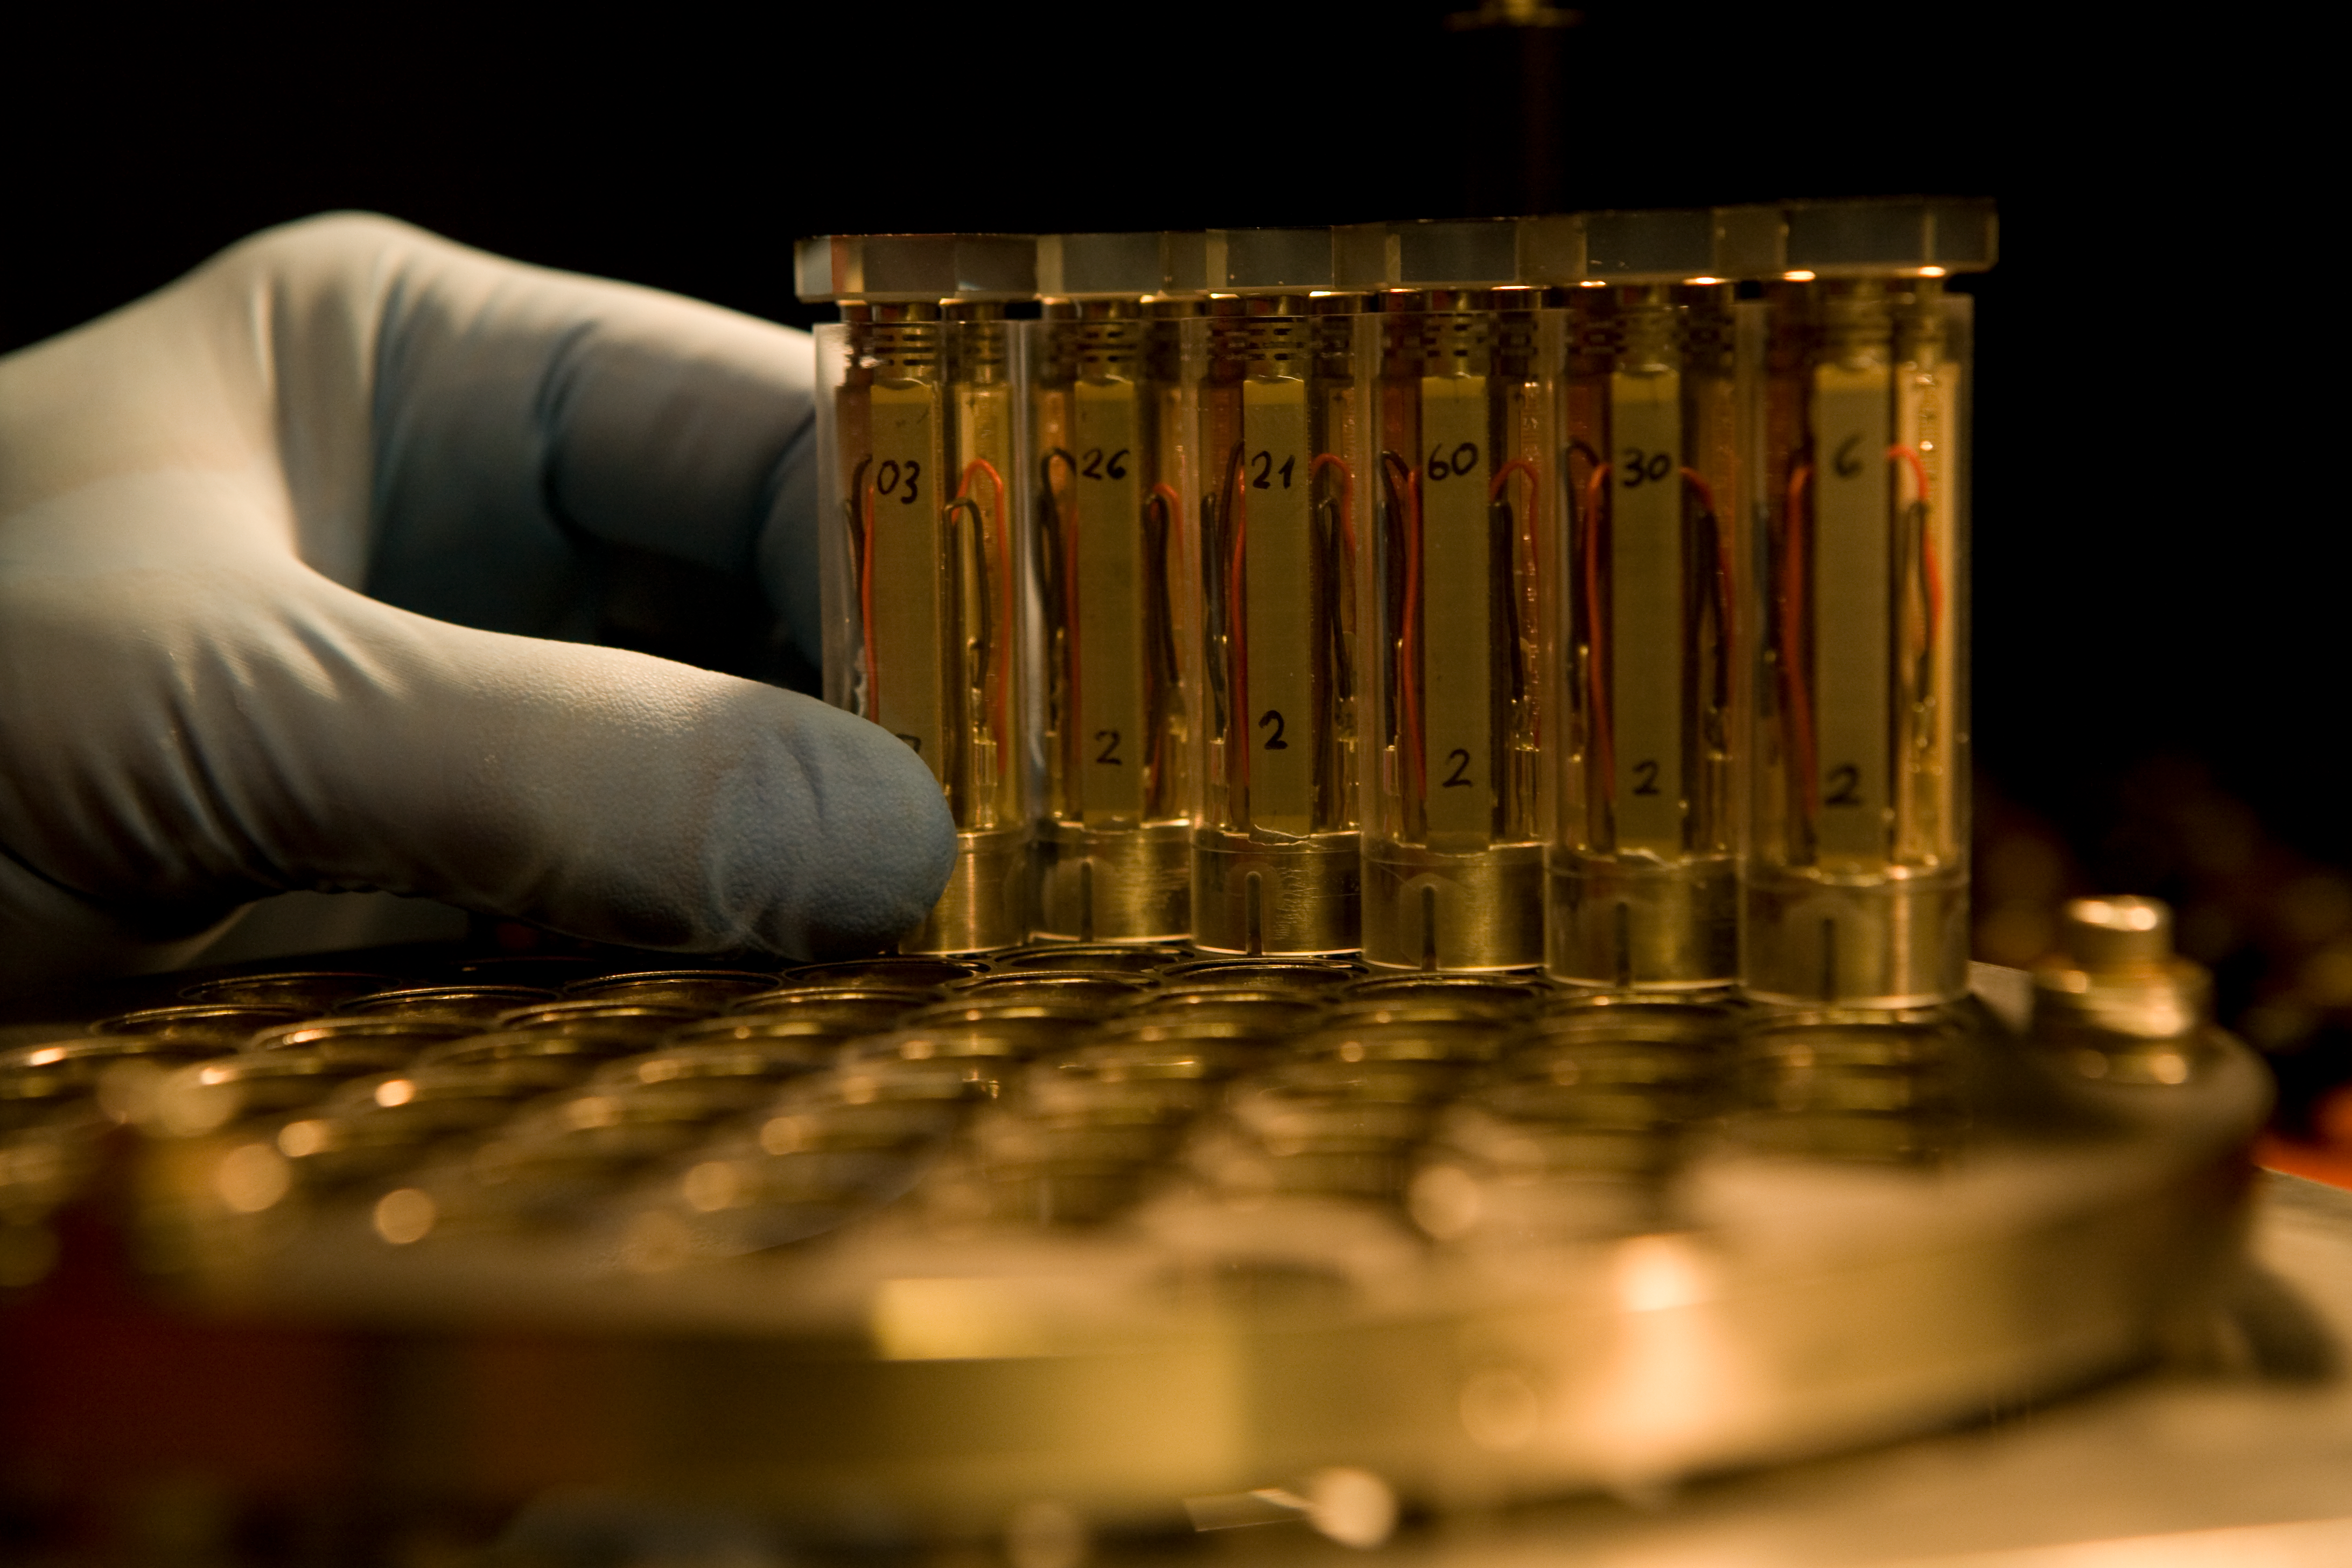

ELT ASM project

Individual segments of the scale-model mirror ready for assembly and tests.

Credit: ESO